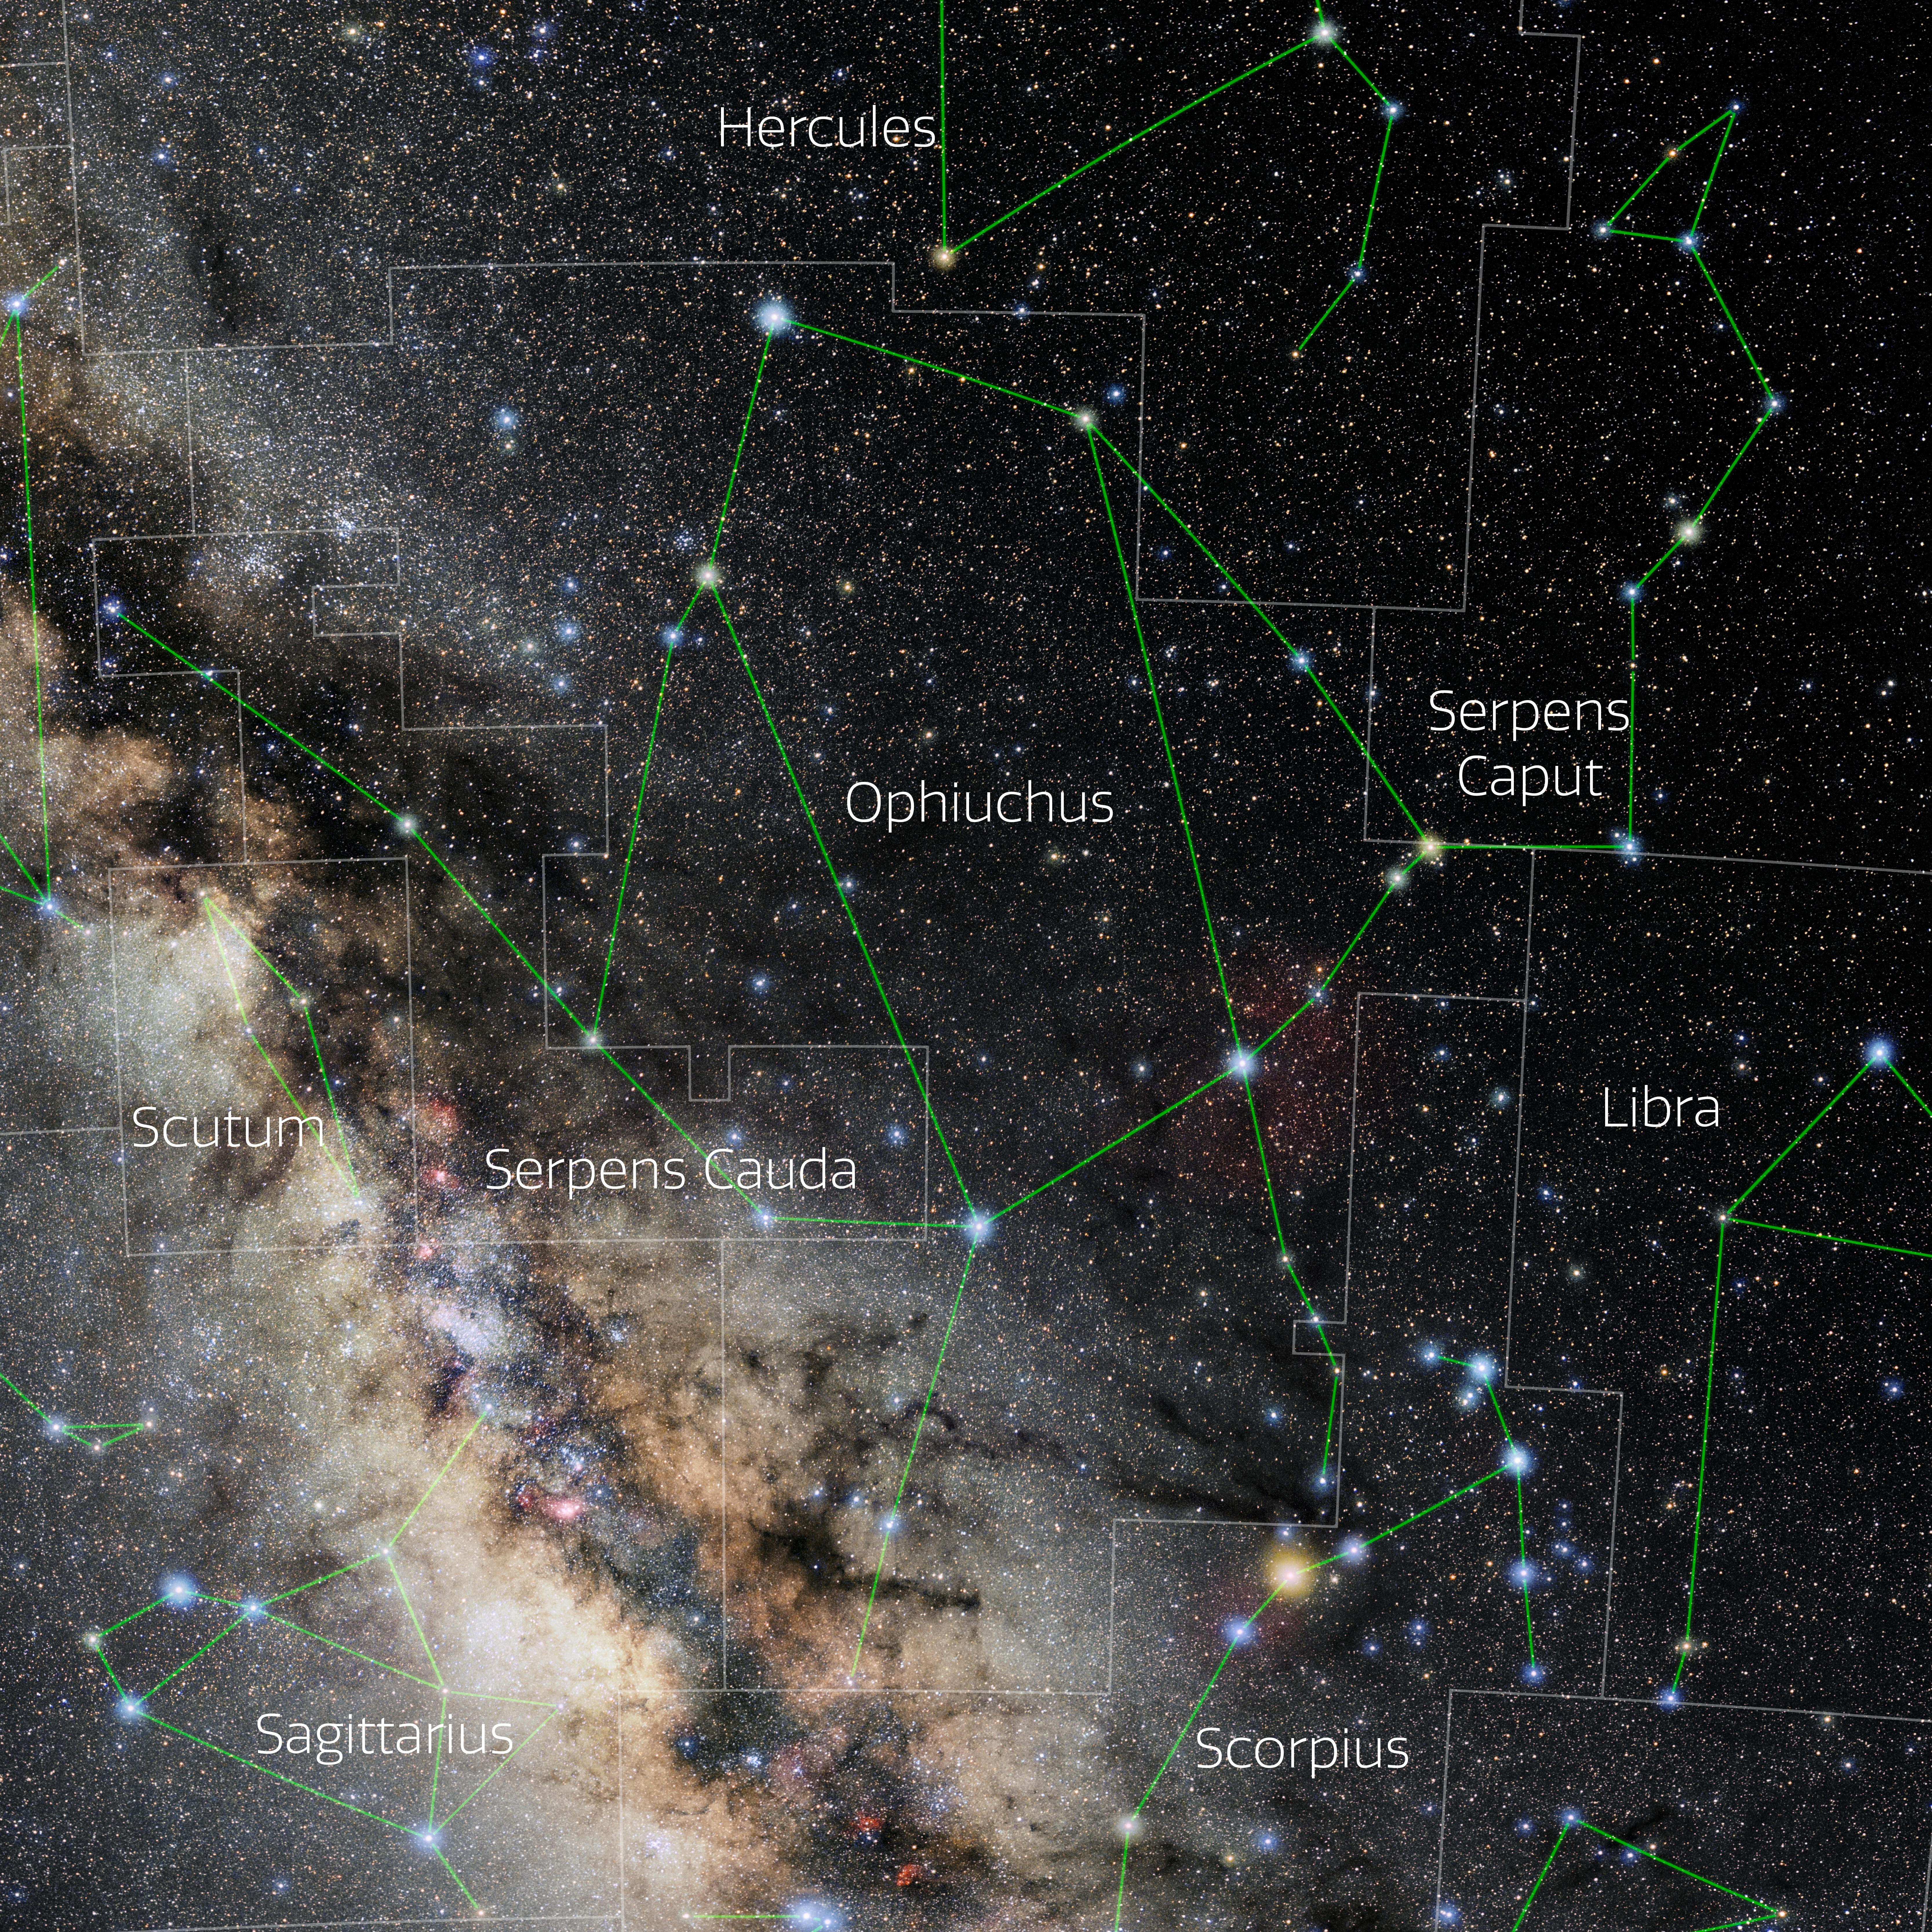

Ophiuchus (Annotated)

Photo of the constellation Ophiuchus with annotations from IAU and Sky & Telescope. Here is the non-annotated version.

Credit: E. Slawik/NOIRLab/NSF/AURA/M. Zamani